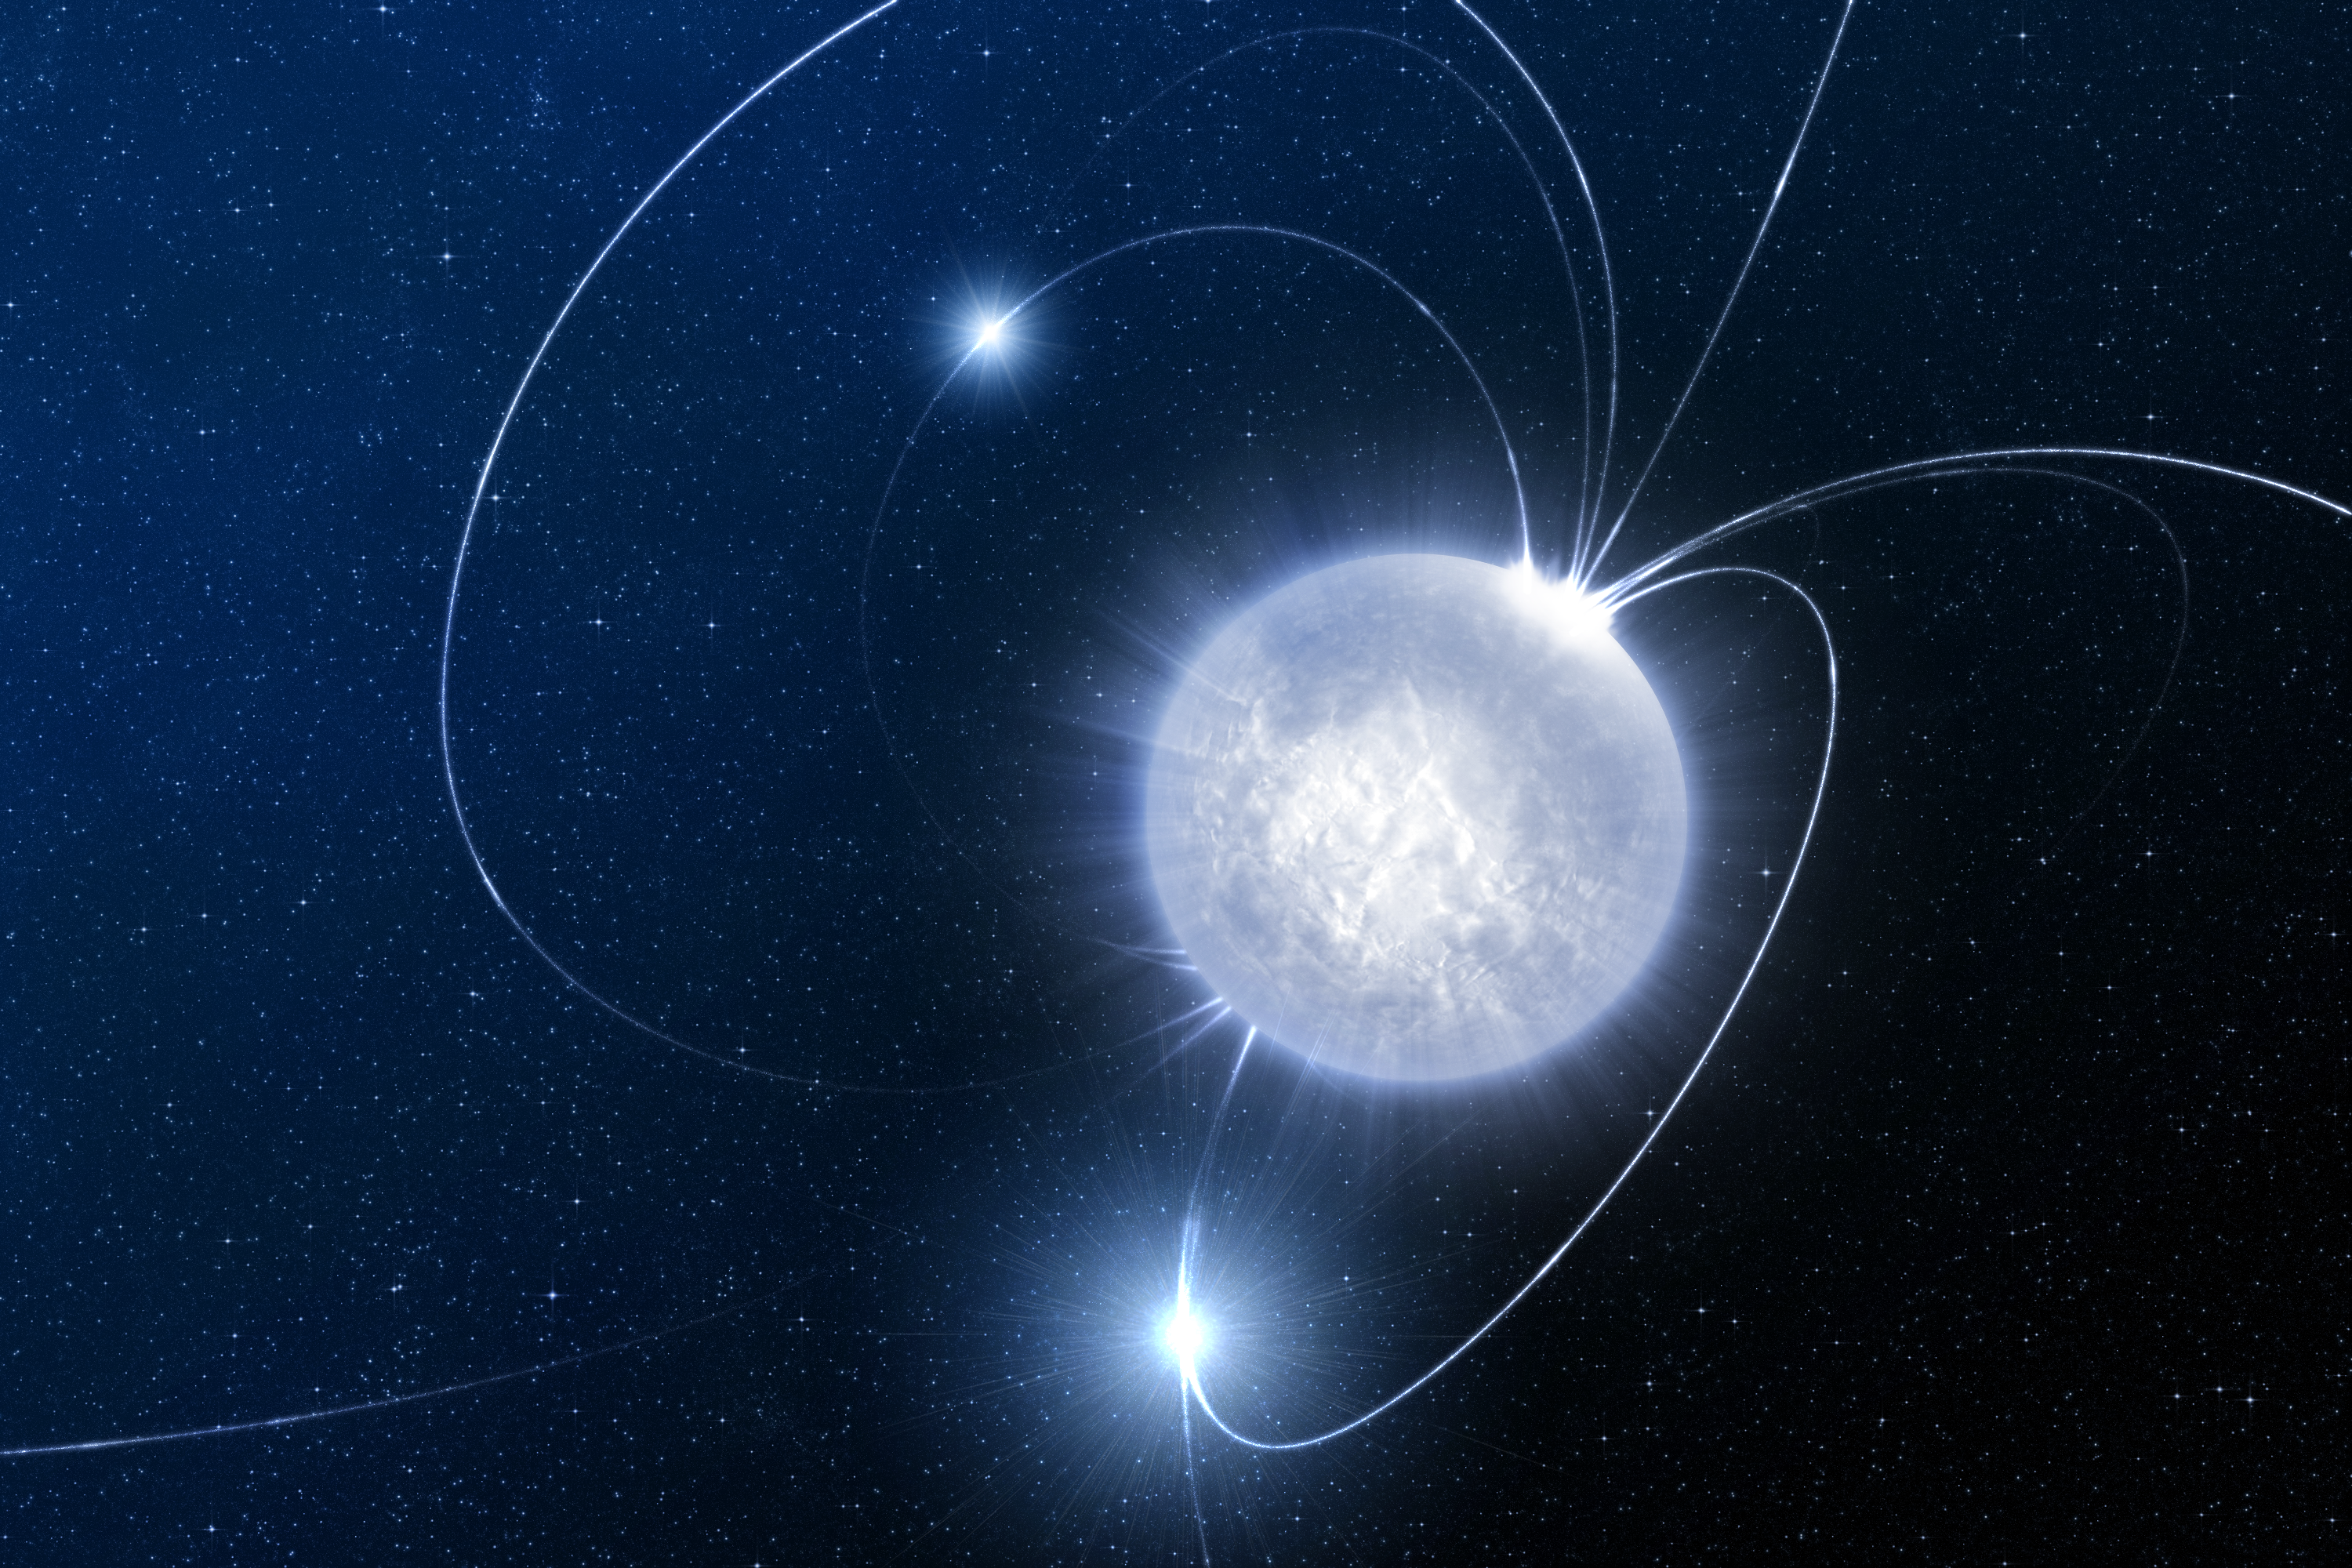

The hibernating stellar magnet (artist's impression)

Astronomers have discovered a possible magnetar that emitted 40 visible-light flashes before disappearing again. Magnetars are young neutron stars with an ultra-strong magnetic field a billion times stronger than that of the Earth. The twisting of magnetic field lines in magnetars give rise to ''starquakes'', which will eventually lead to an intense soft gamma-ray burst. In the case of the SWIFT source, the optical flares that reached the Earth were probably due to ions ripped out from the surface of the magnetar and gyrating around the field lines.

Credit: ESO/L.Calçada.